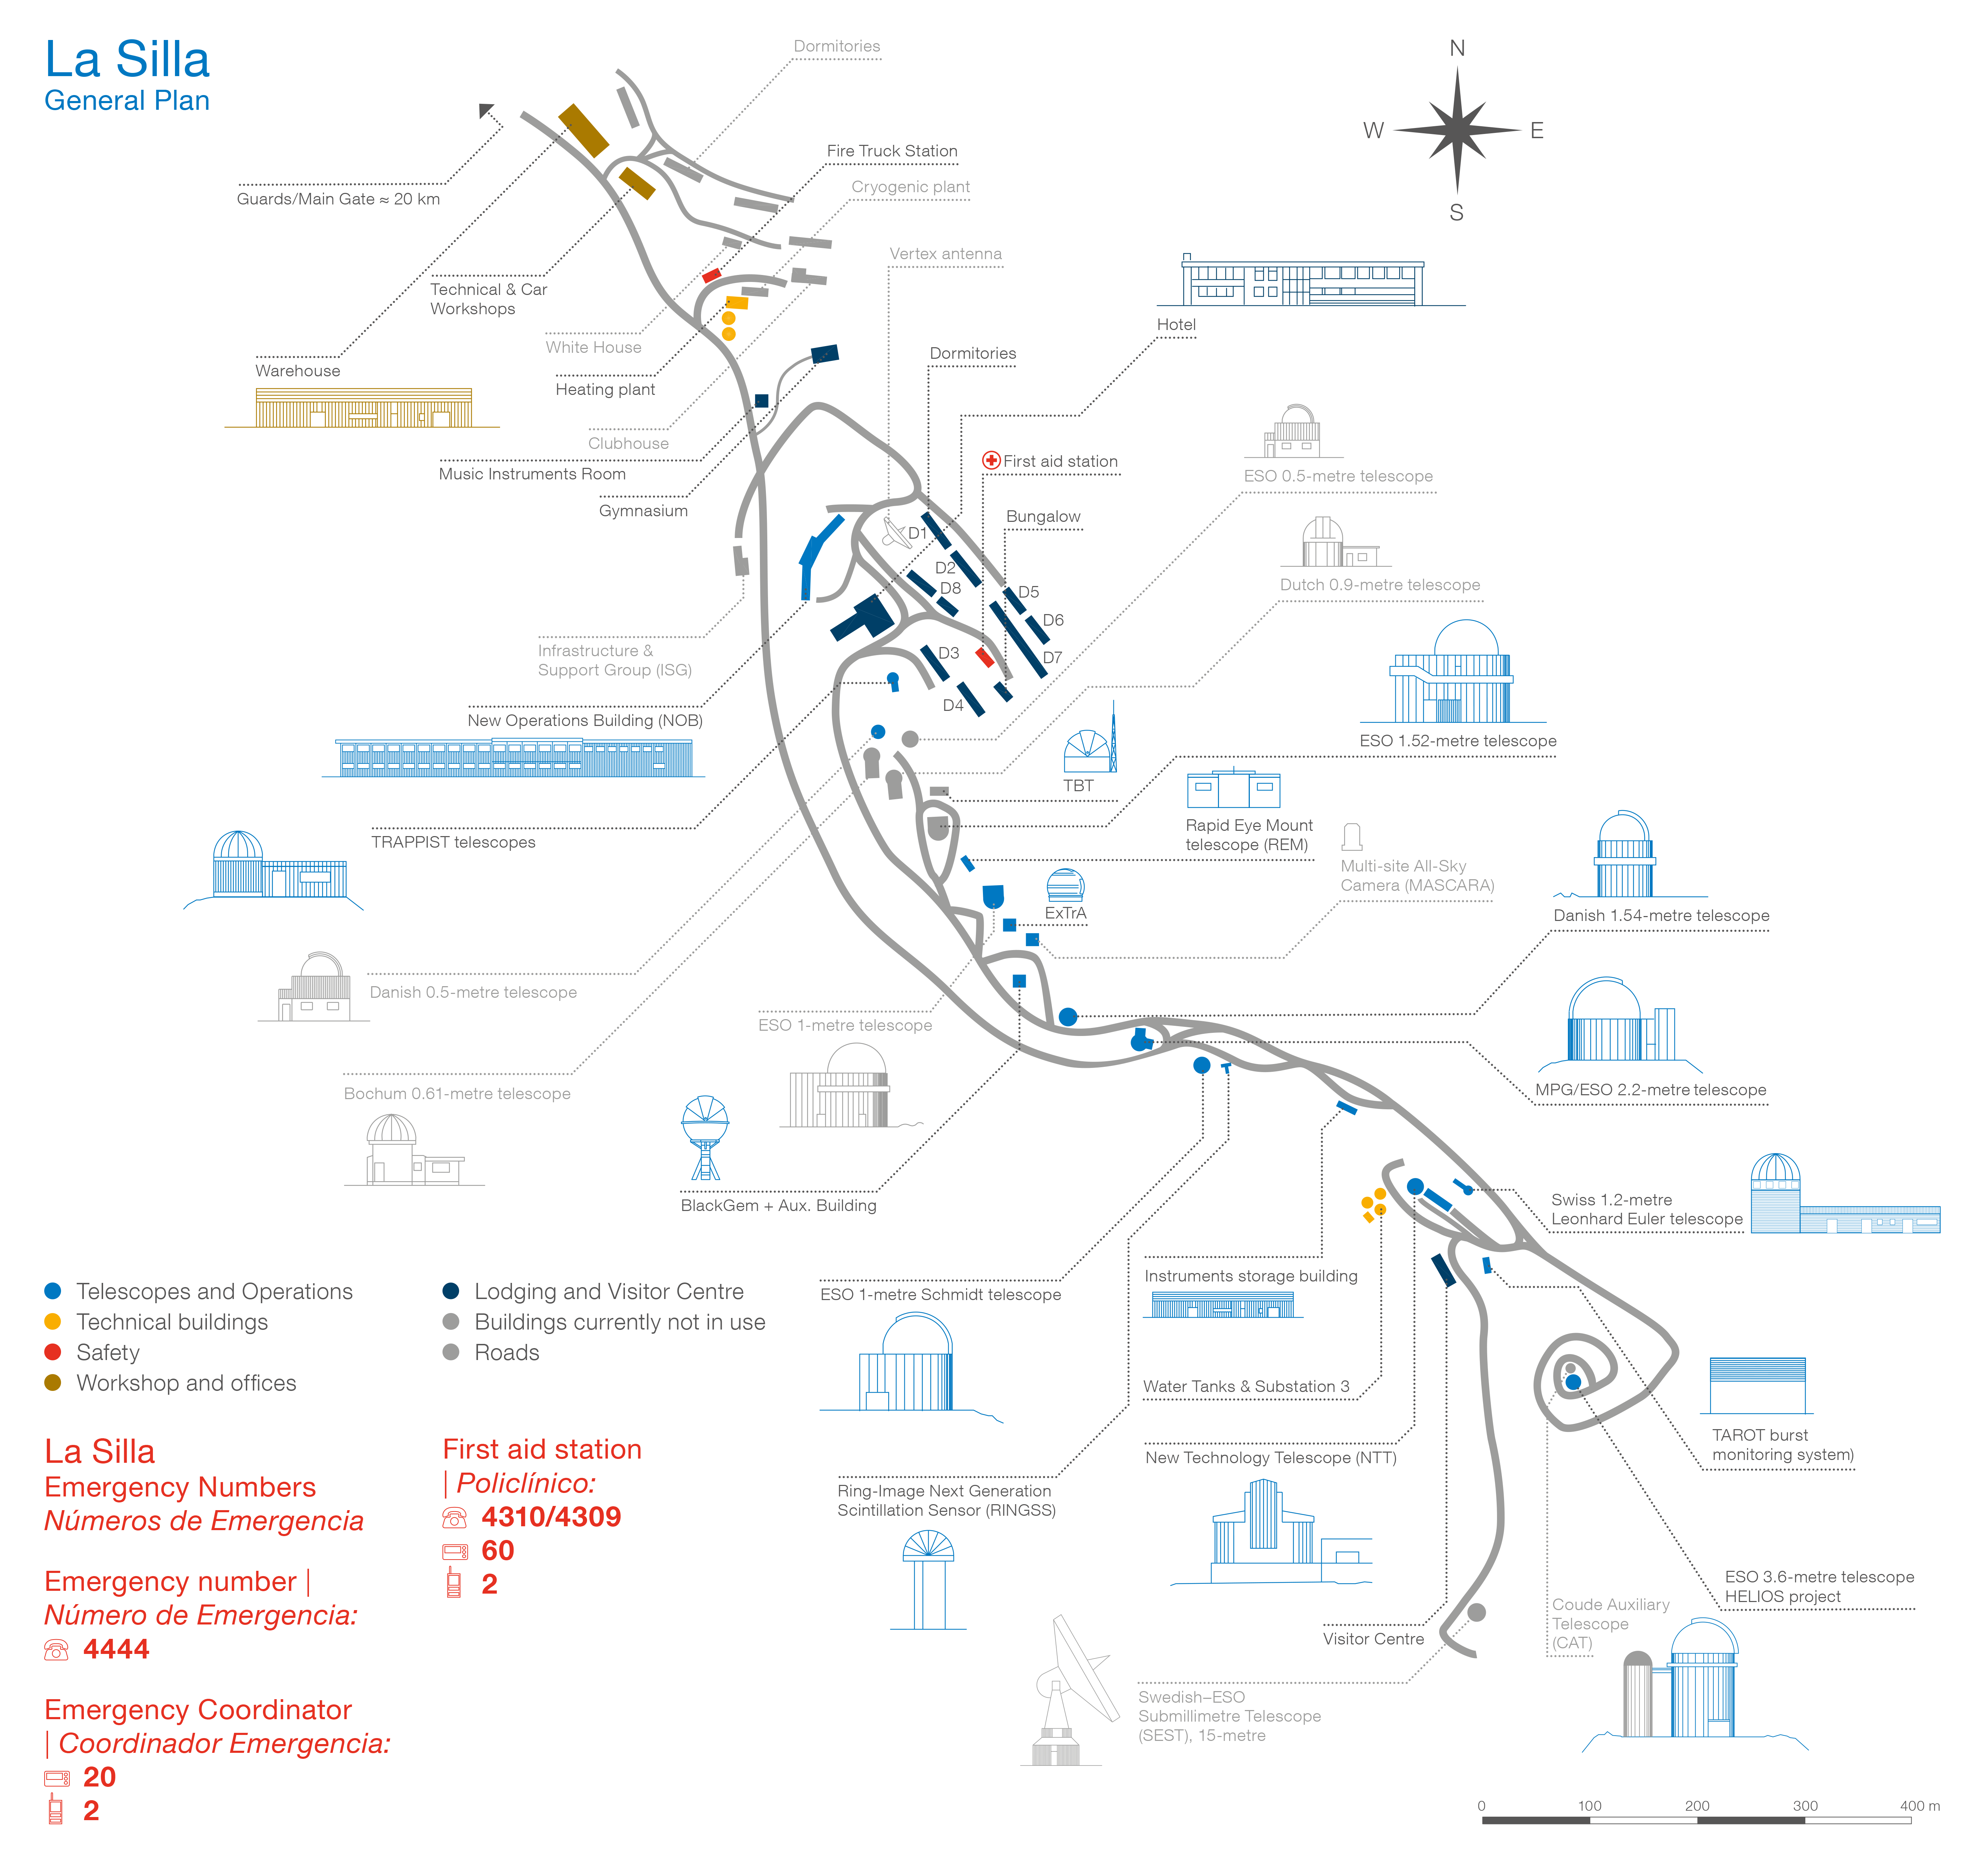

La Silla map and safety

La Silla Map and Safety. A PDF version can be downloaded from the products archive.

Credit: ESO